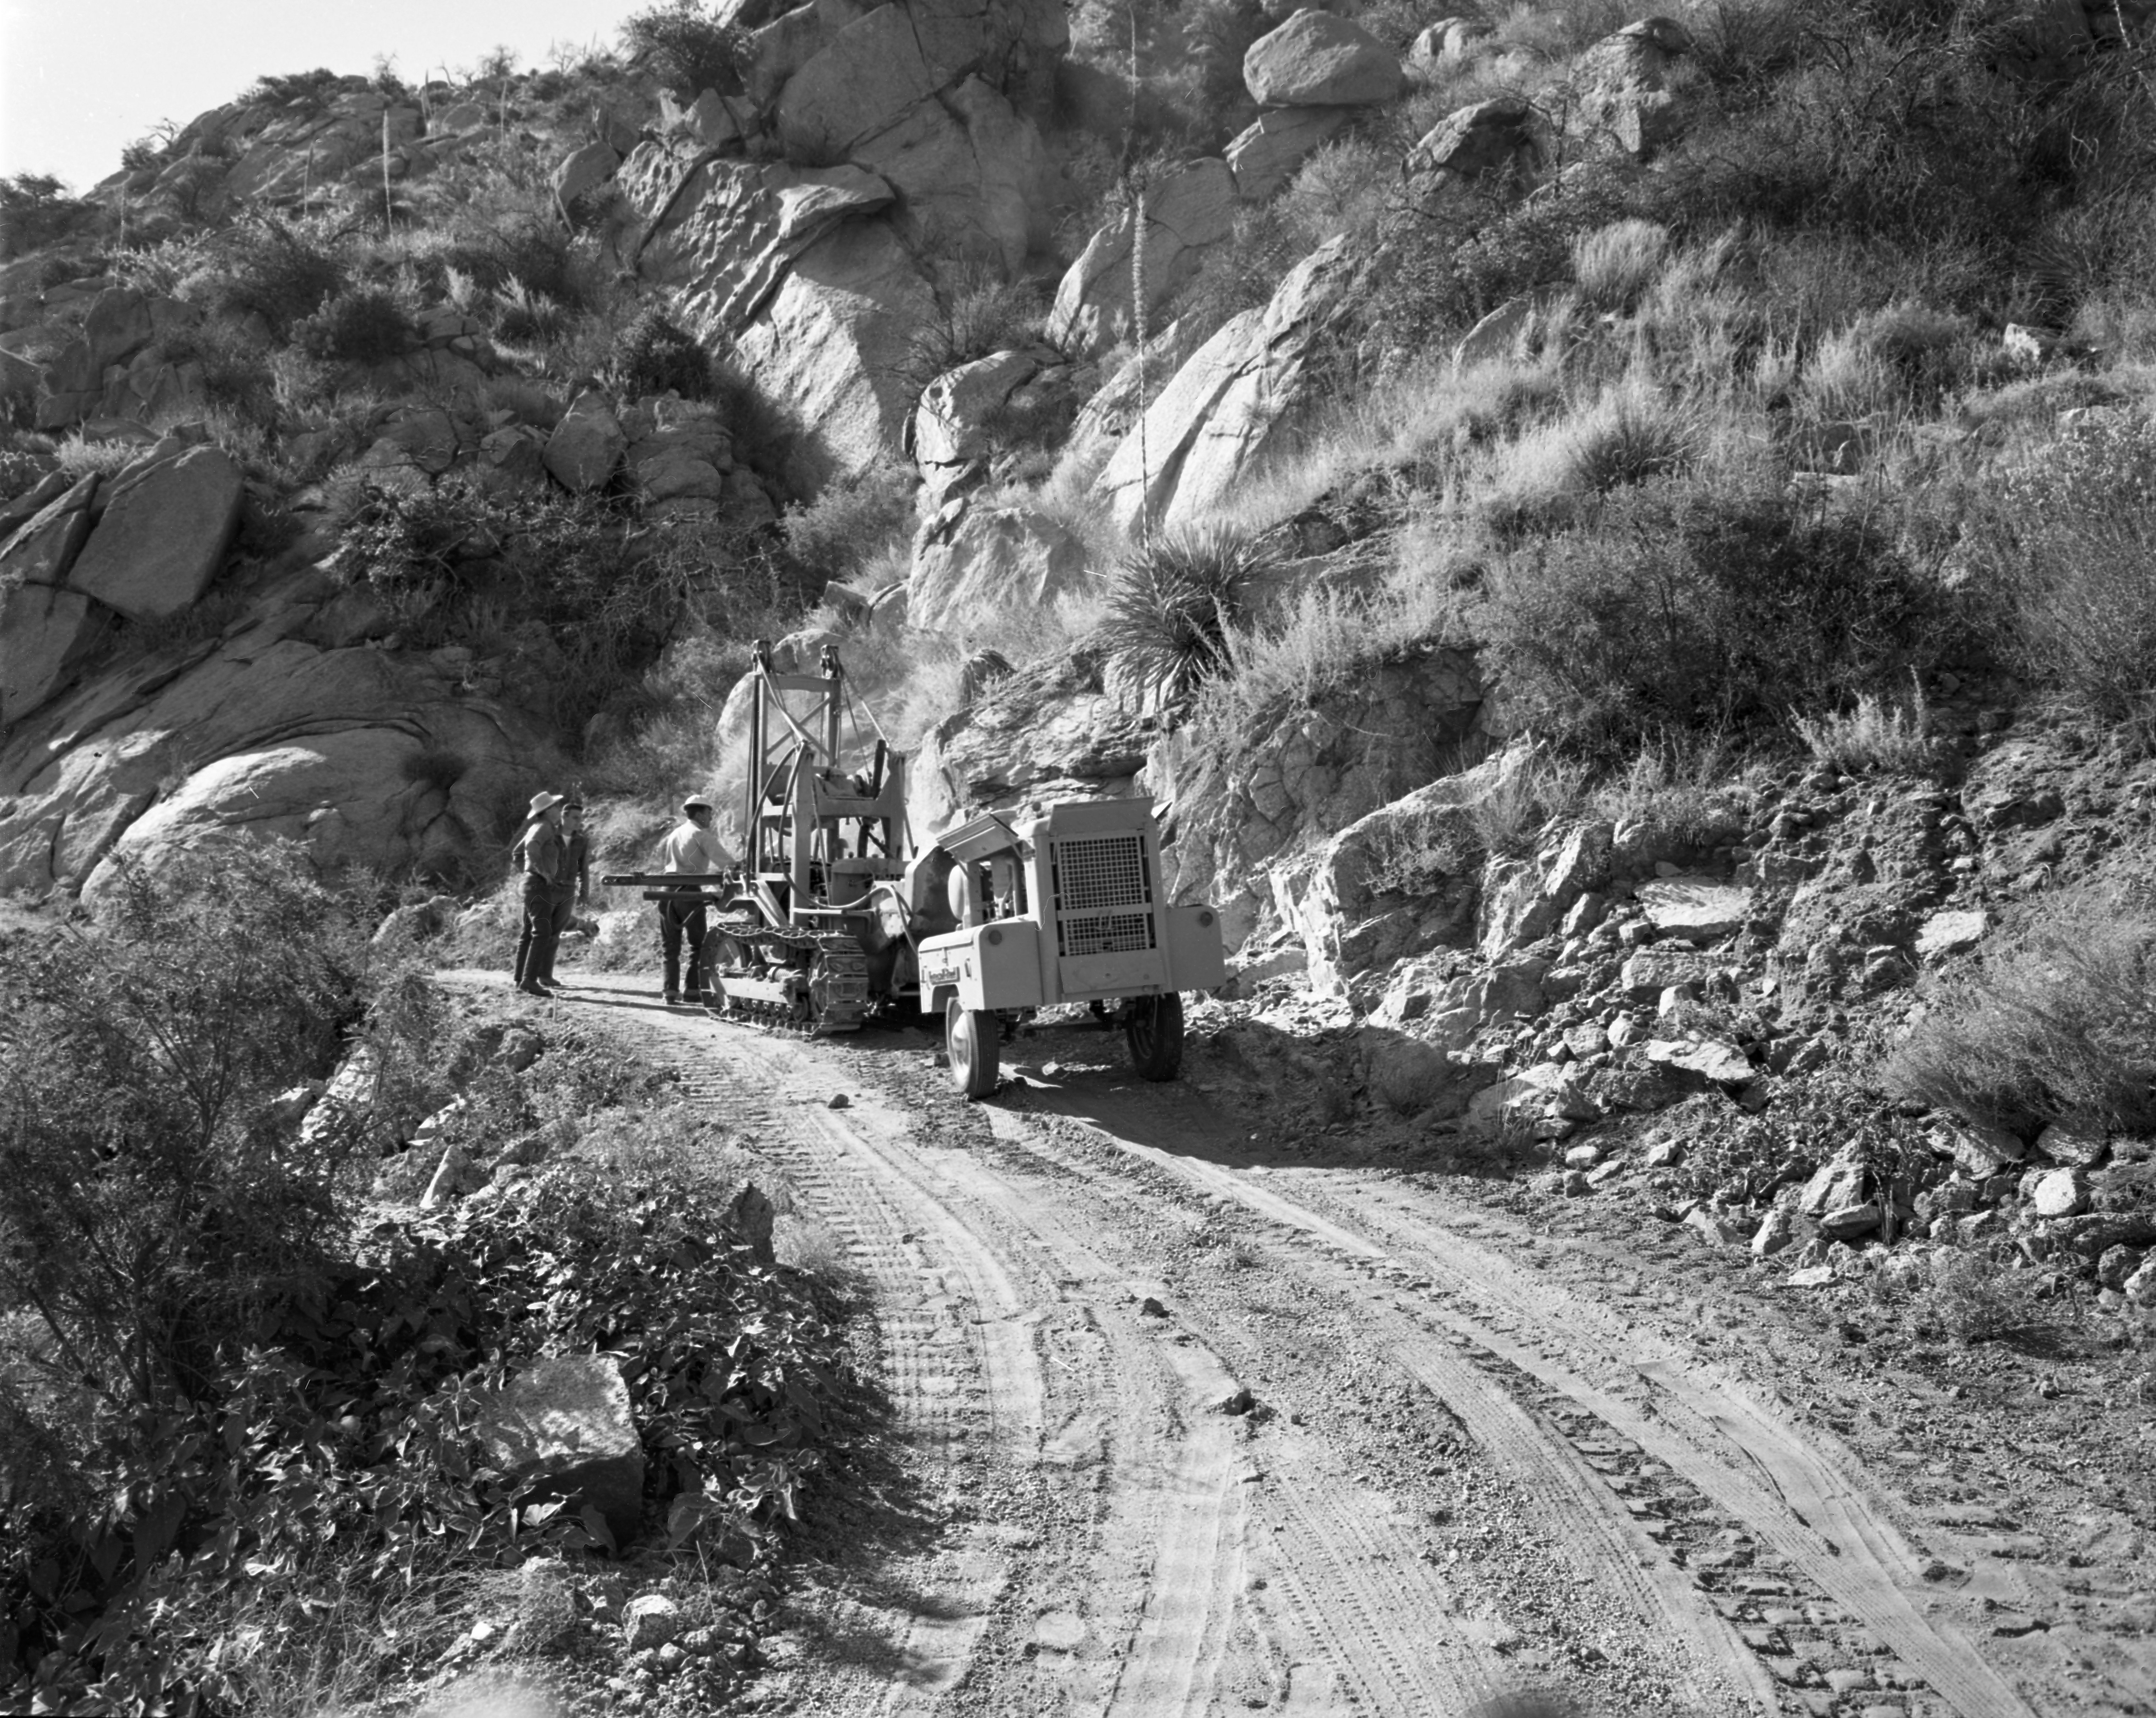

Kitt Peak Mountain Road Construction in 1958

This image is stored at NOIRLab Headquarters in Tucson, Arizona. For the original negative of this image, see KPNO Negatives envelope 557-567, image 560. It was captured around 1958 and shows the construction of the road going up to NSF Kitt Peak National Observatory.

This image is part of NSF NOIRLab’s historical archives.

Credit: KPNO/NOIRLab/NSF/AURA